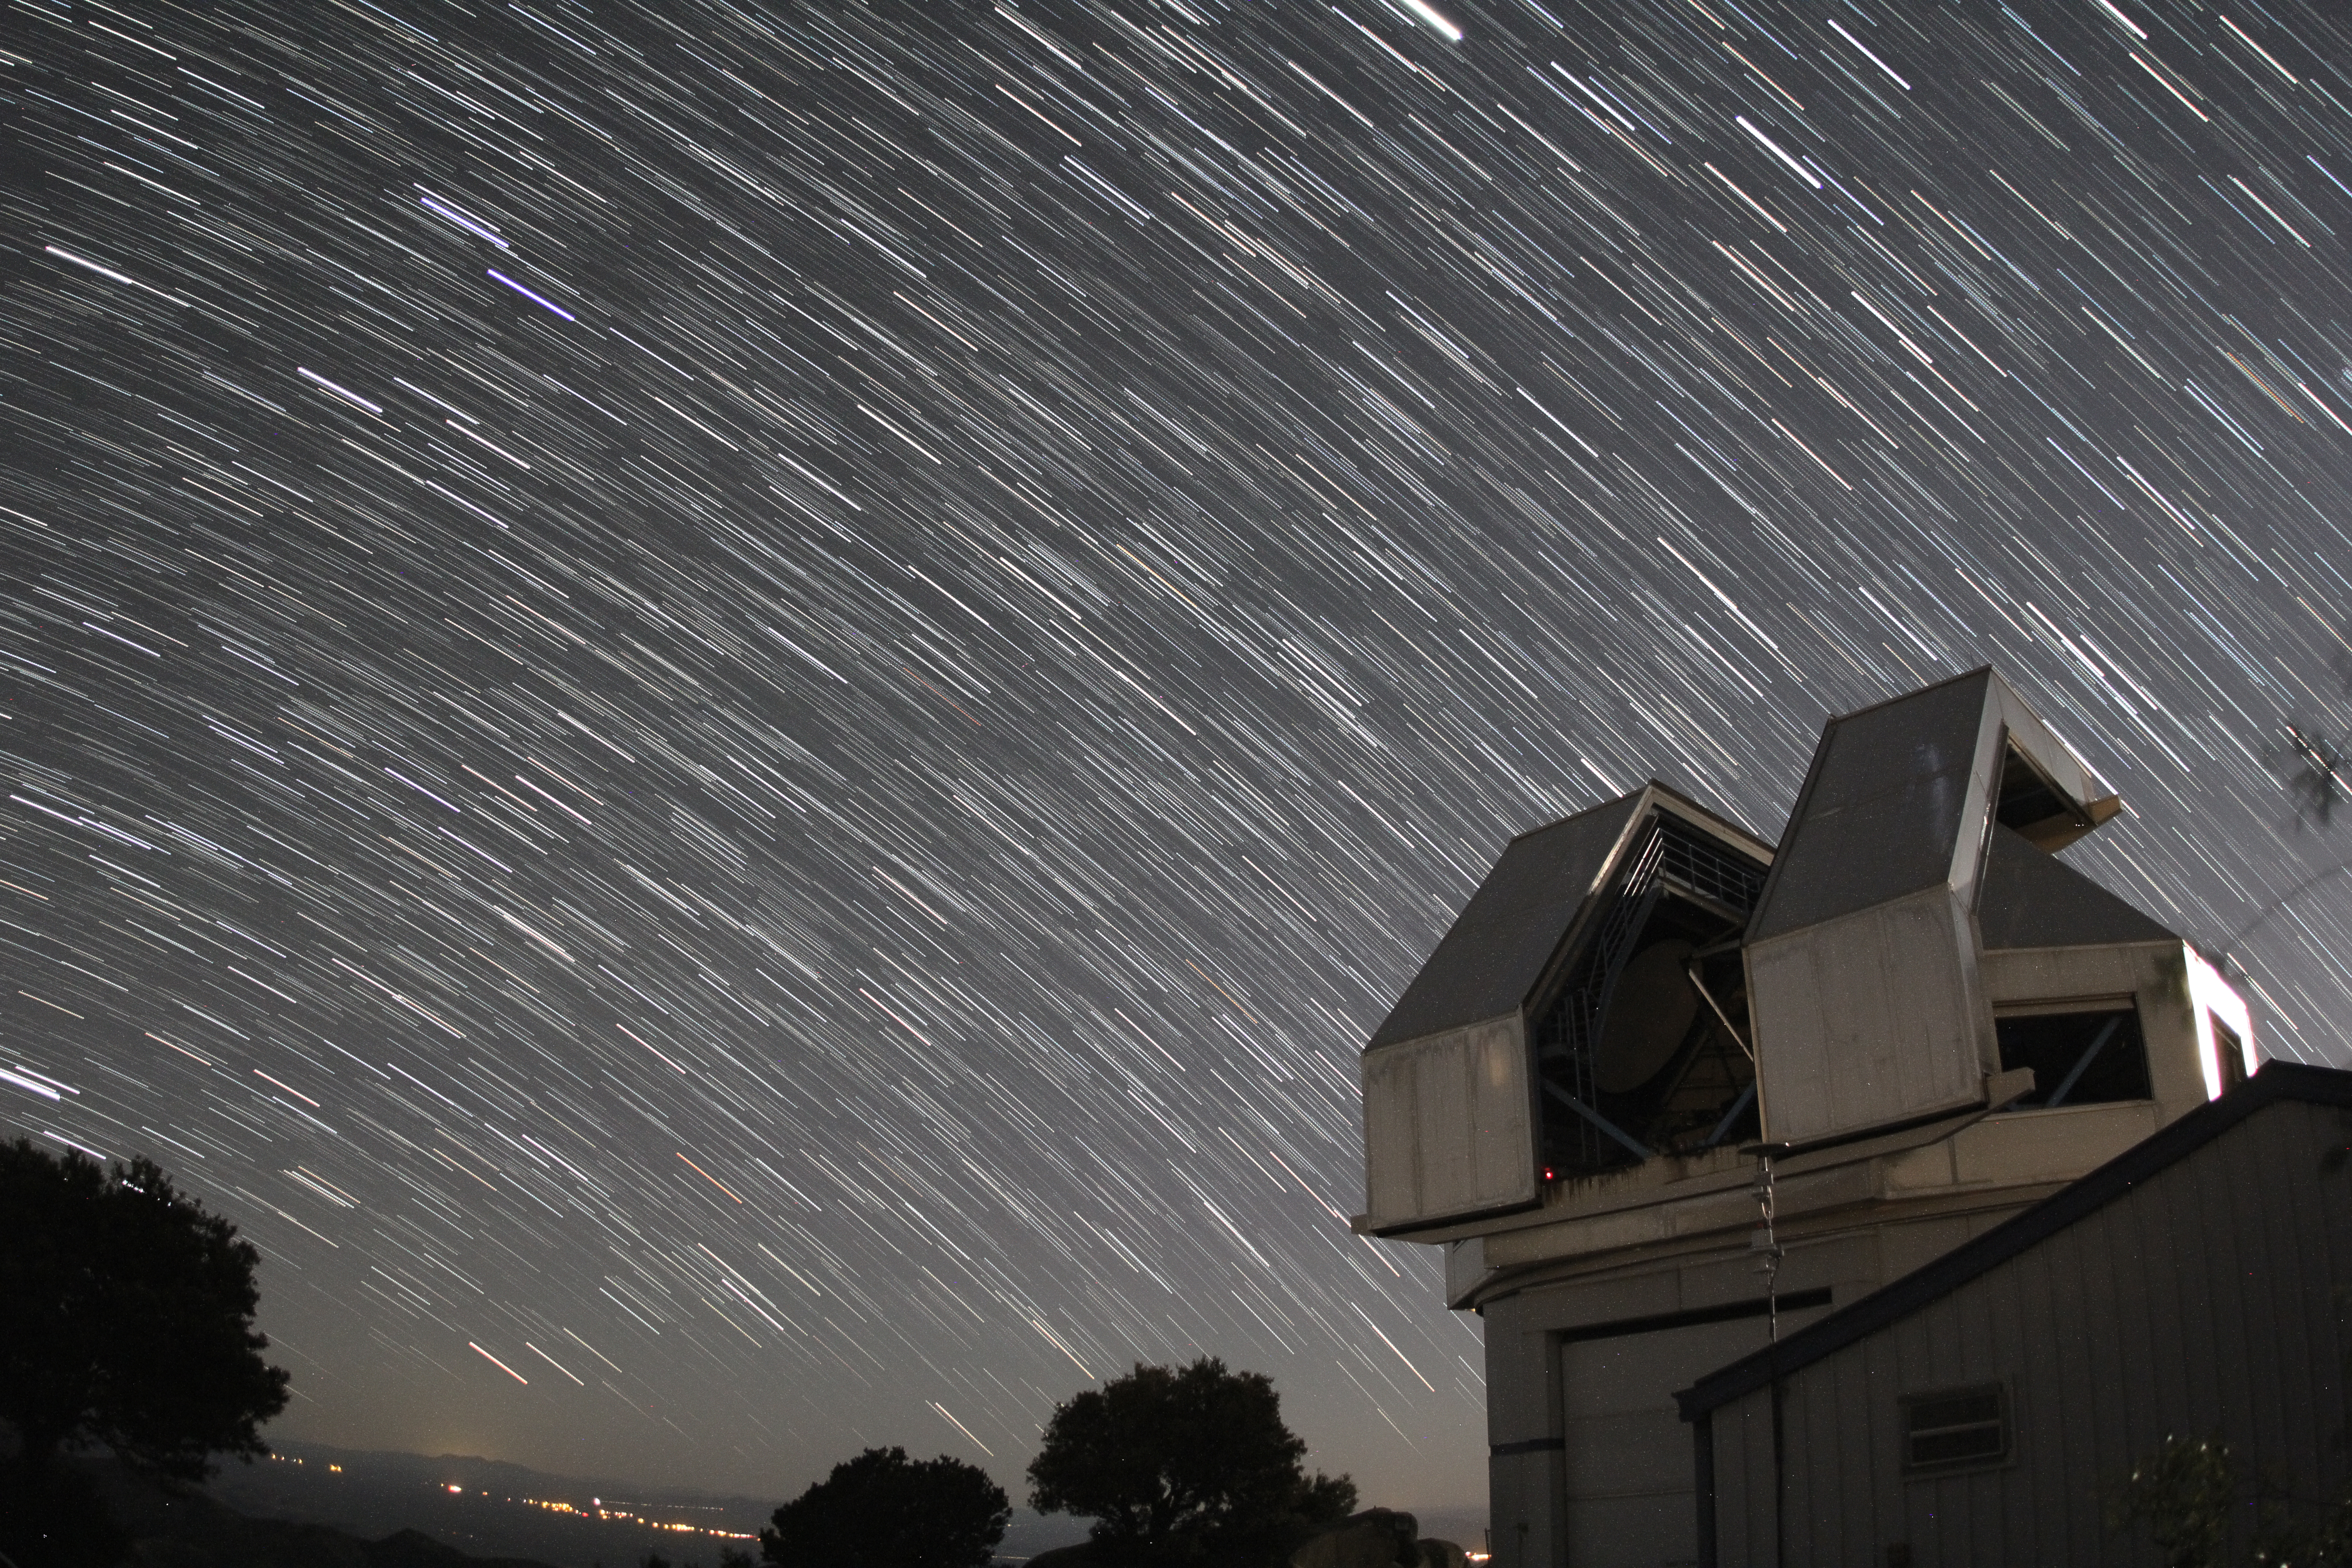

Star trails over the WIYN 3.5-meter Telescope

Star trails over the WIYN 3.5-meter Telescope at Kitt Peak National Observatory, AZ.

Credit: KPNO/NOIRLab/NSF/AURA/P. Marenfeld